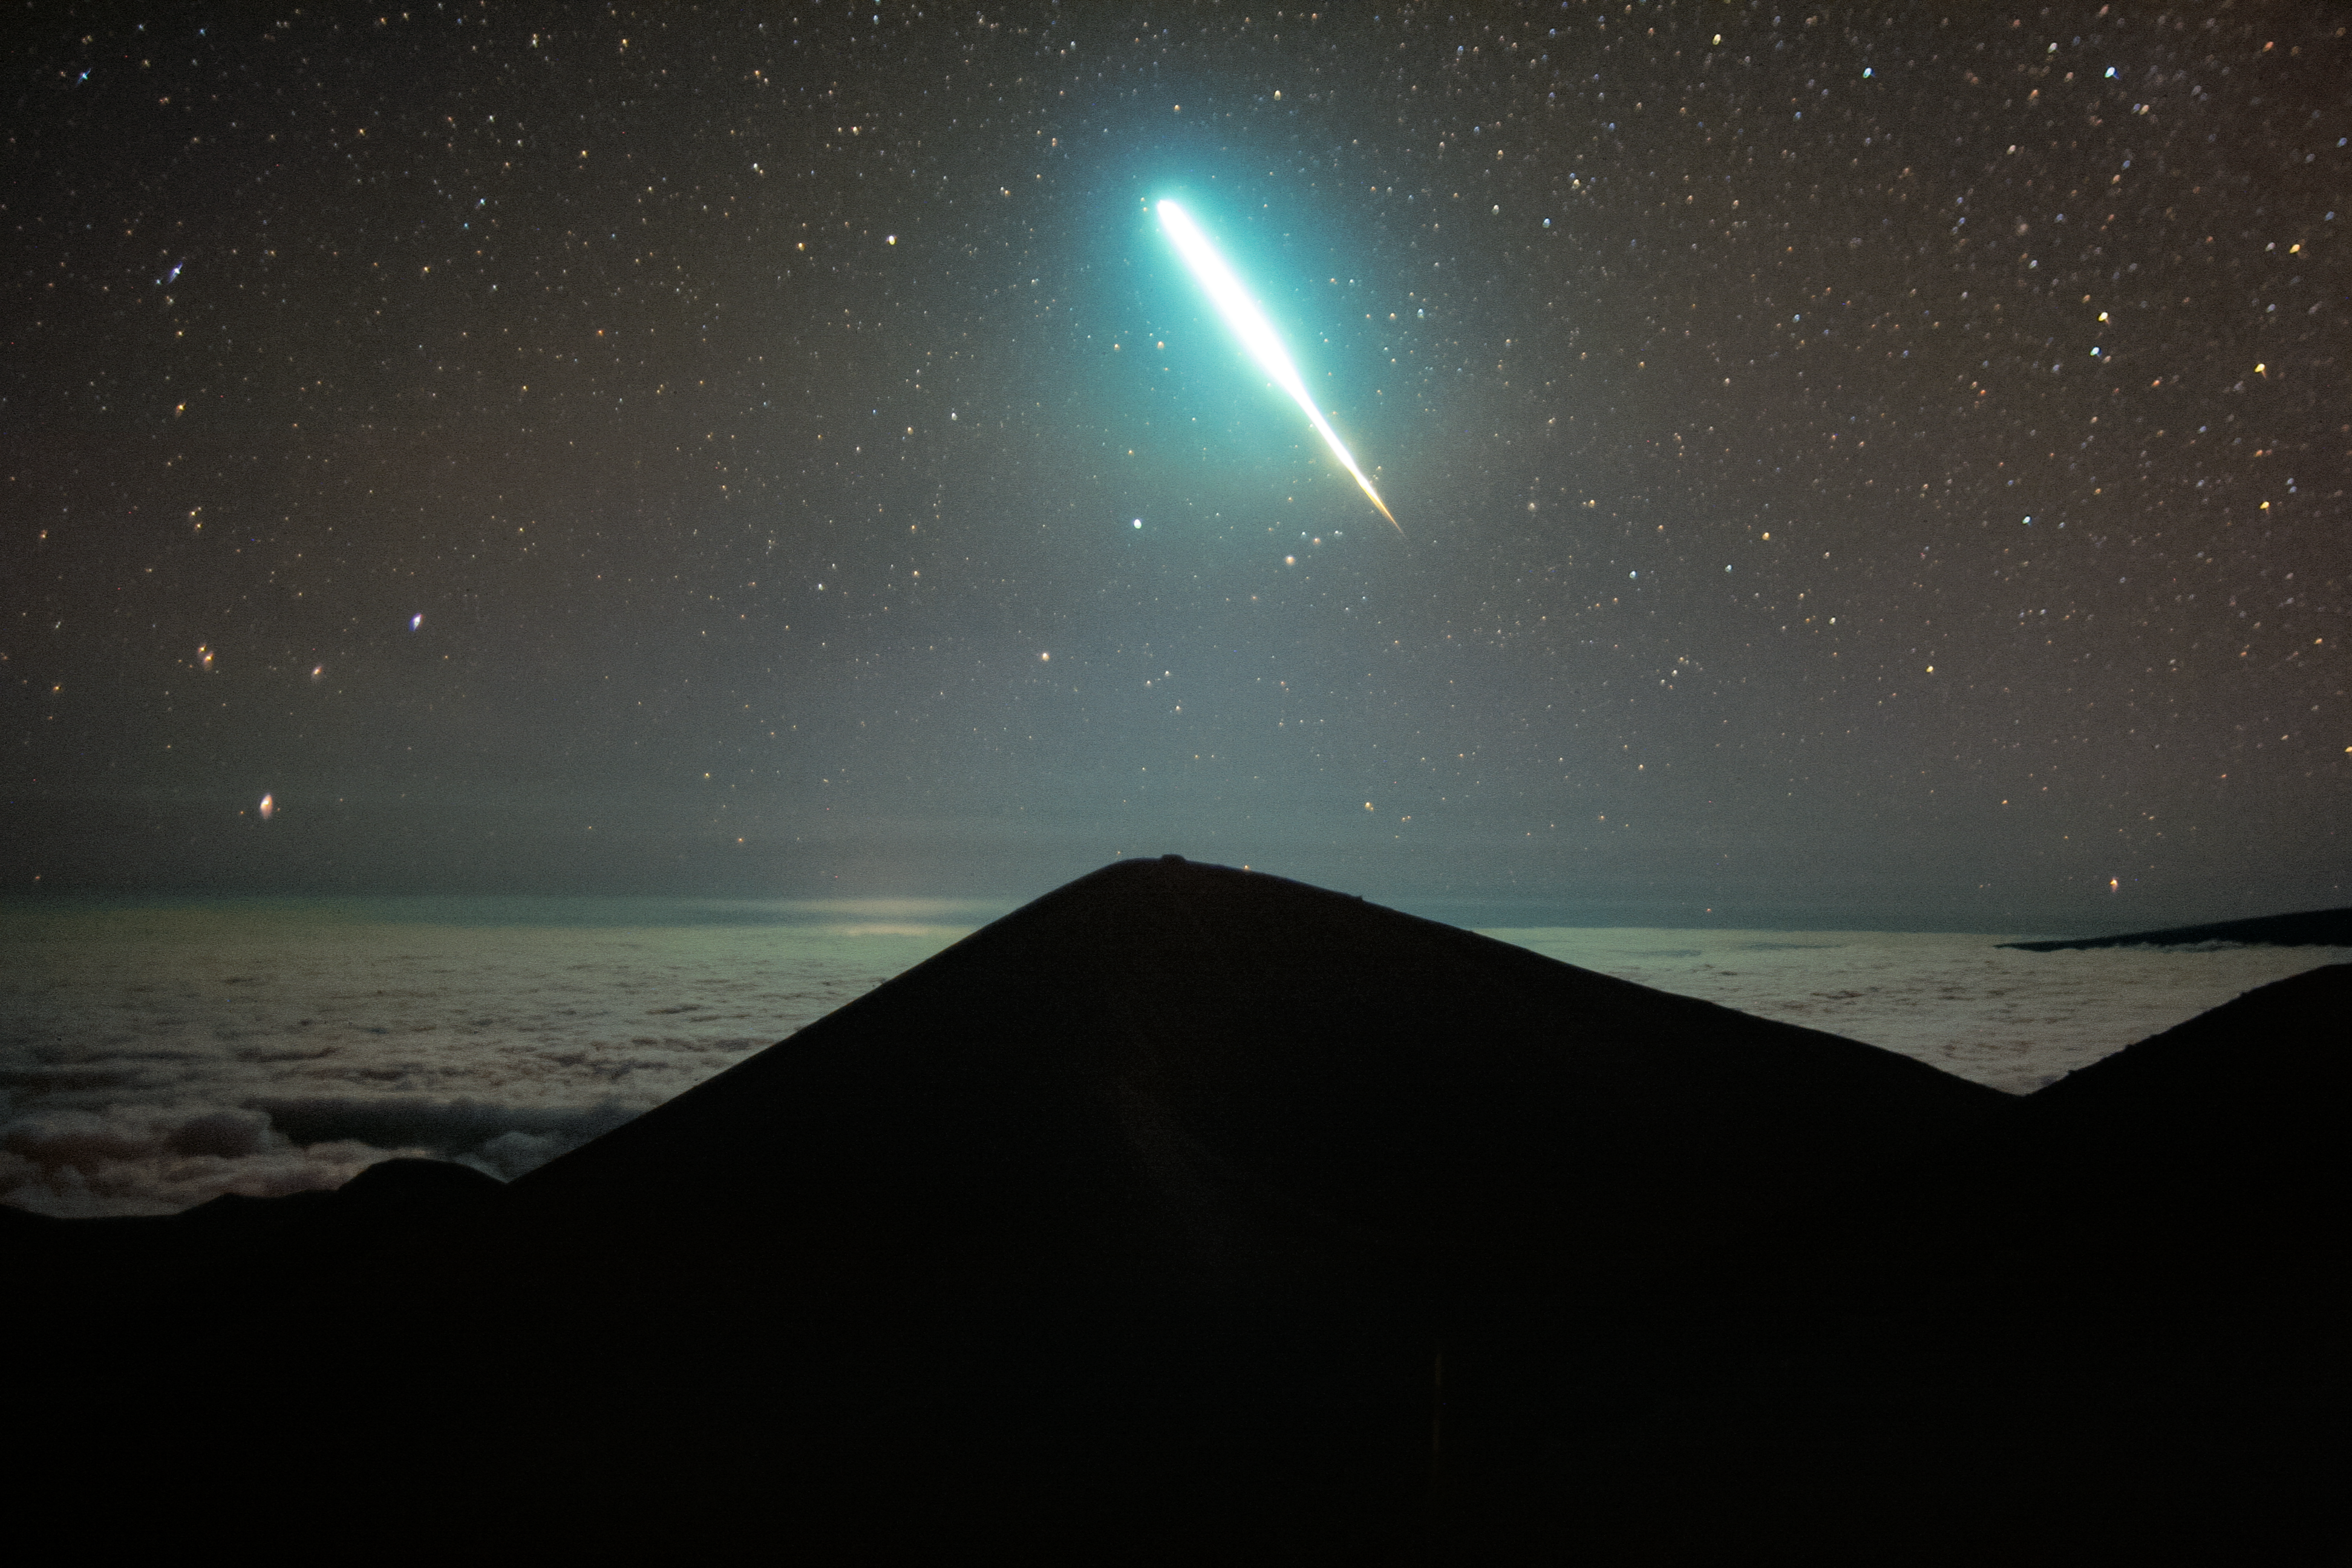

Fireball Flies Above Gemini North

Watch out! You never know when you’ll see something different in the sky, like this extra-bright meteor, known as a fireball, spotted by the Maunakea live webcam near the Gemini North telescope in Hawai‘i. Live webcams are usually used to monitor the weather at observing sites, but these ever-open ‘eyes’ can also help spot fleeting events in the sky. Gemini North is one half of the International Gemini Observatory, funded in part by the U.S. National Science Foundation (NSF) and operated by NSF NOIRLab.

Fireballs are brighter-than-average meteors. They are so bright that they can even be seen in the daytime. A steadily growing number of fireballs have been recorded by the American Meteor Society each year. In fact, there are several thousand fireballs a day, but most go unnoticed since the majority occur over the ocean and half occur during daytime.

You can also see this fireball in a timelapse image of the night sky, taken using the same webcam, here.

Credit: International Gemini Observatory/NOIRLab/NSF/AURA